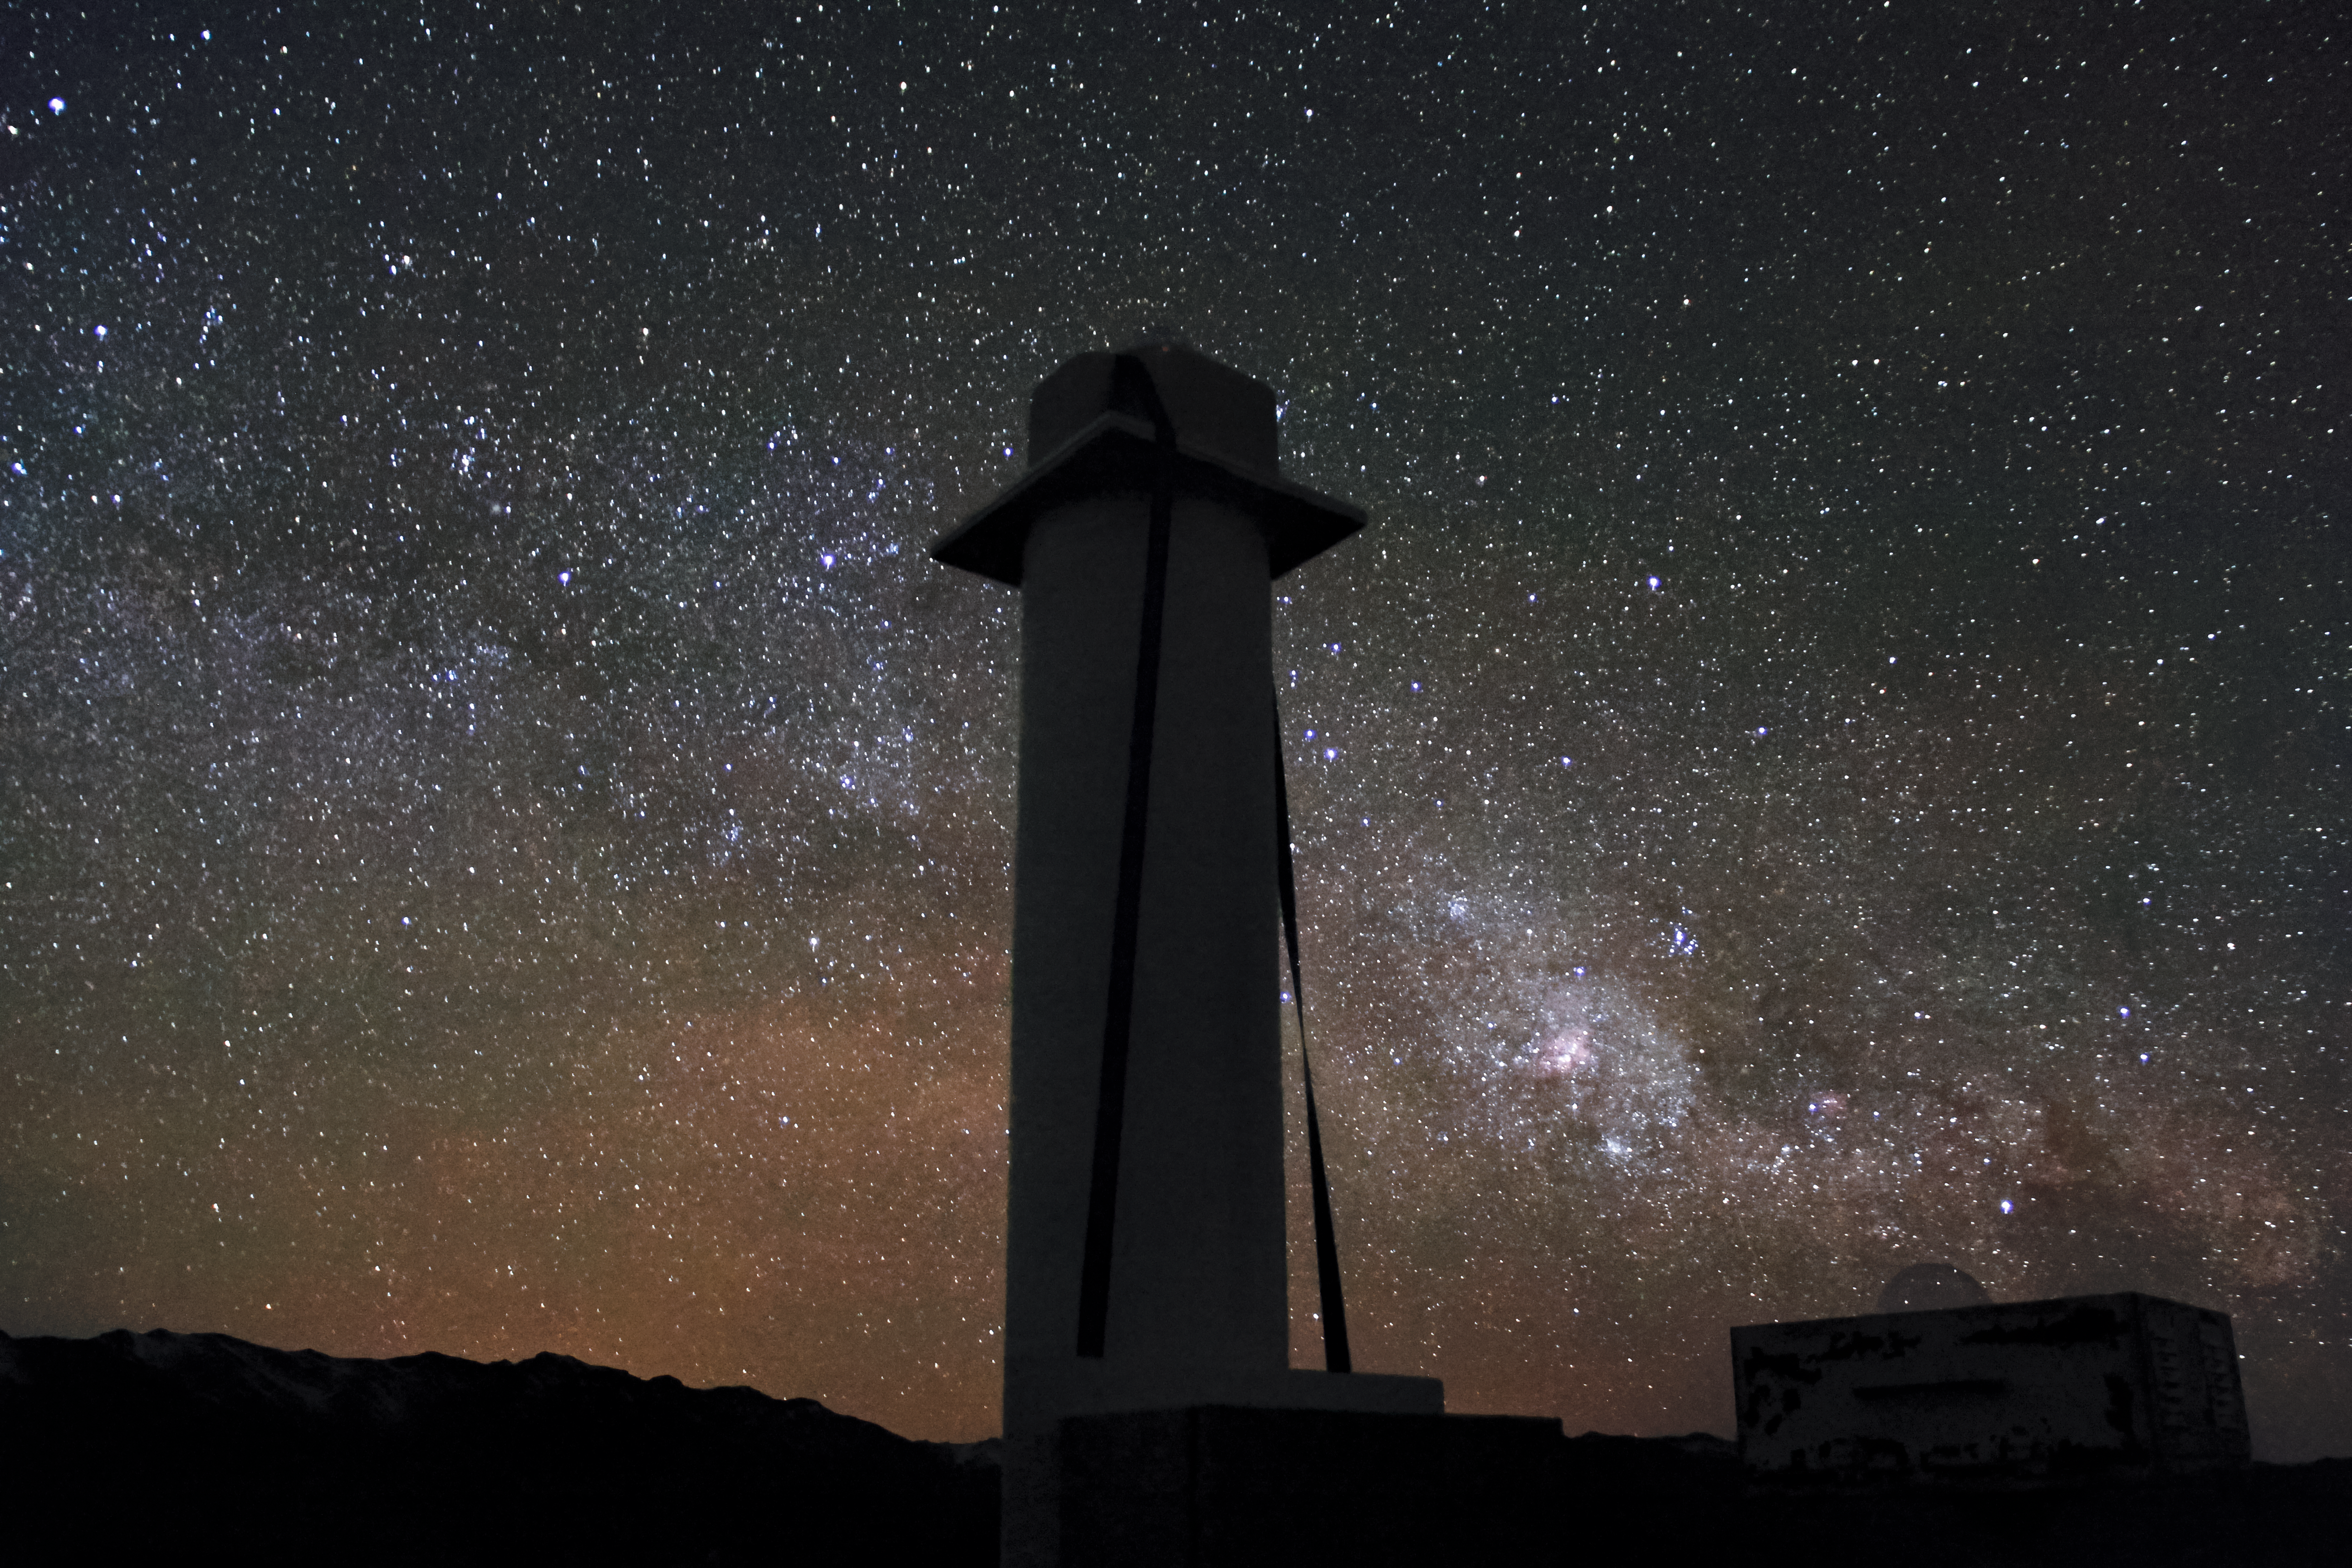

The Milky Way over Andes Lidar Observatory

One of Andes Lidar Observatory’s major roles is to characterize gravity waves.

Credit: NOIRLab/AURA/NSF/J. Fuentes